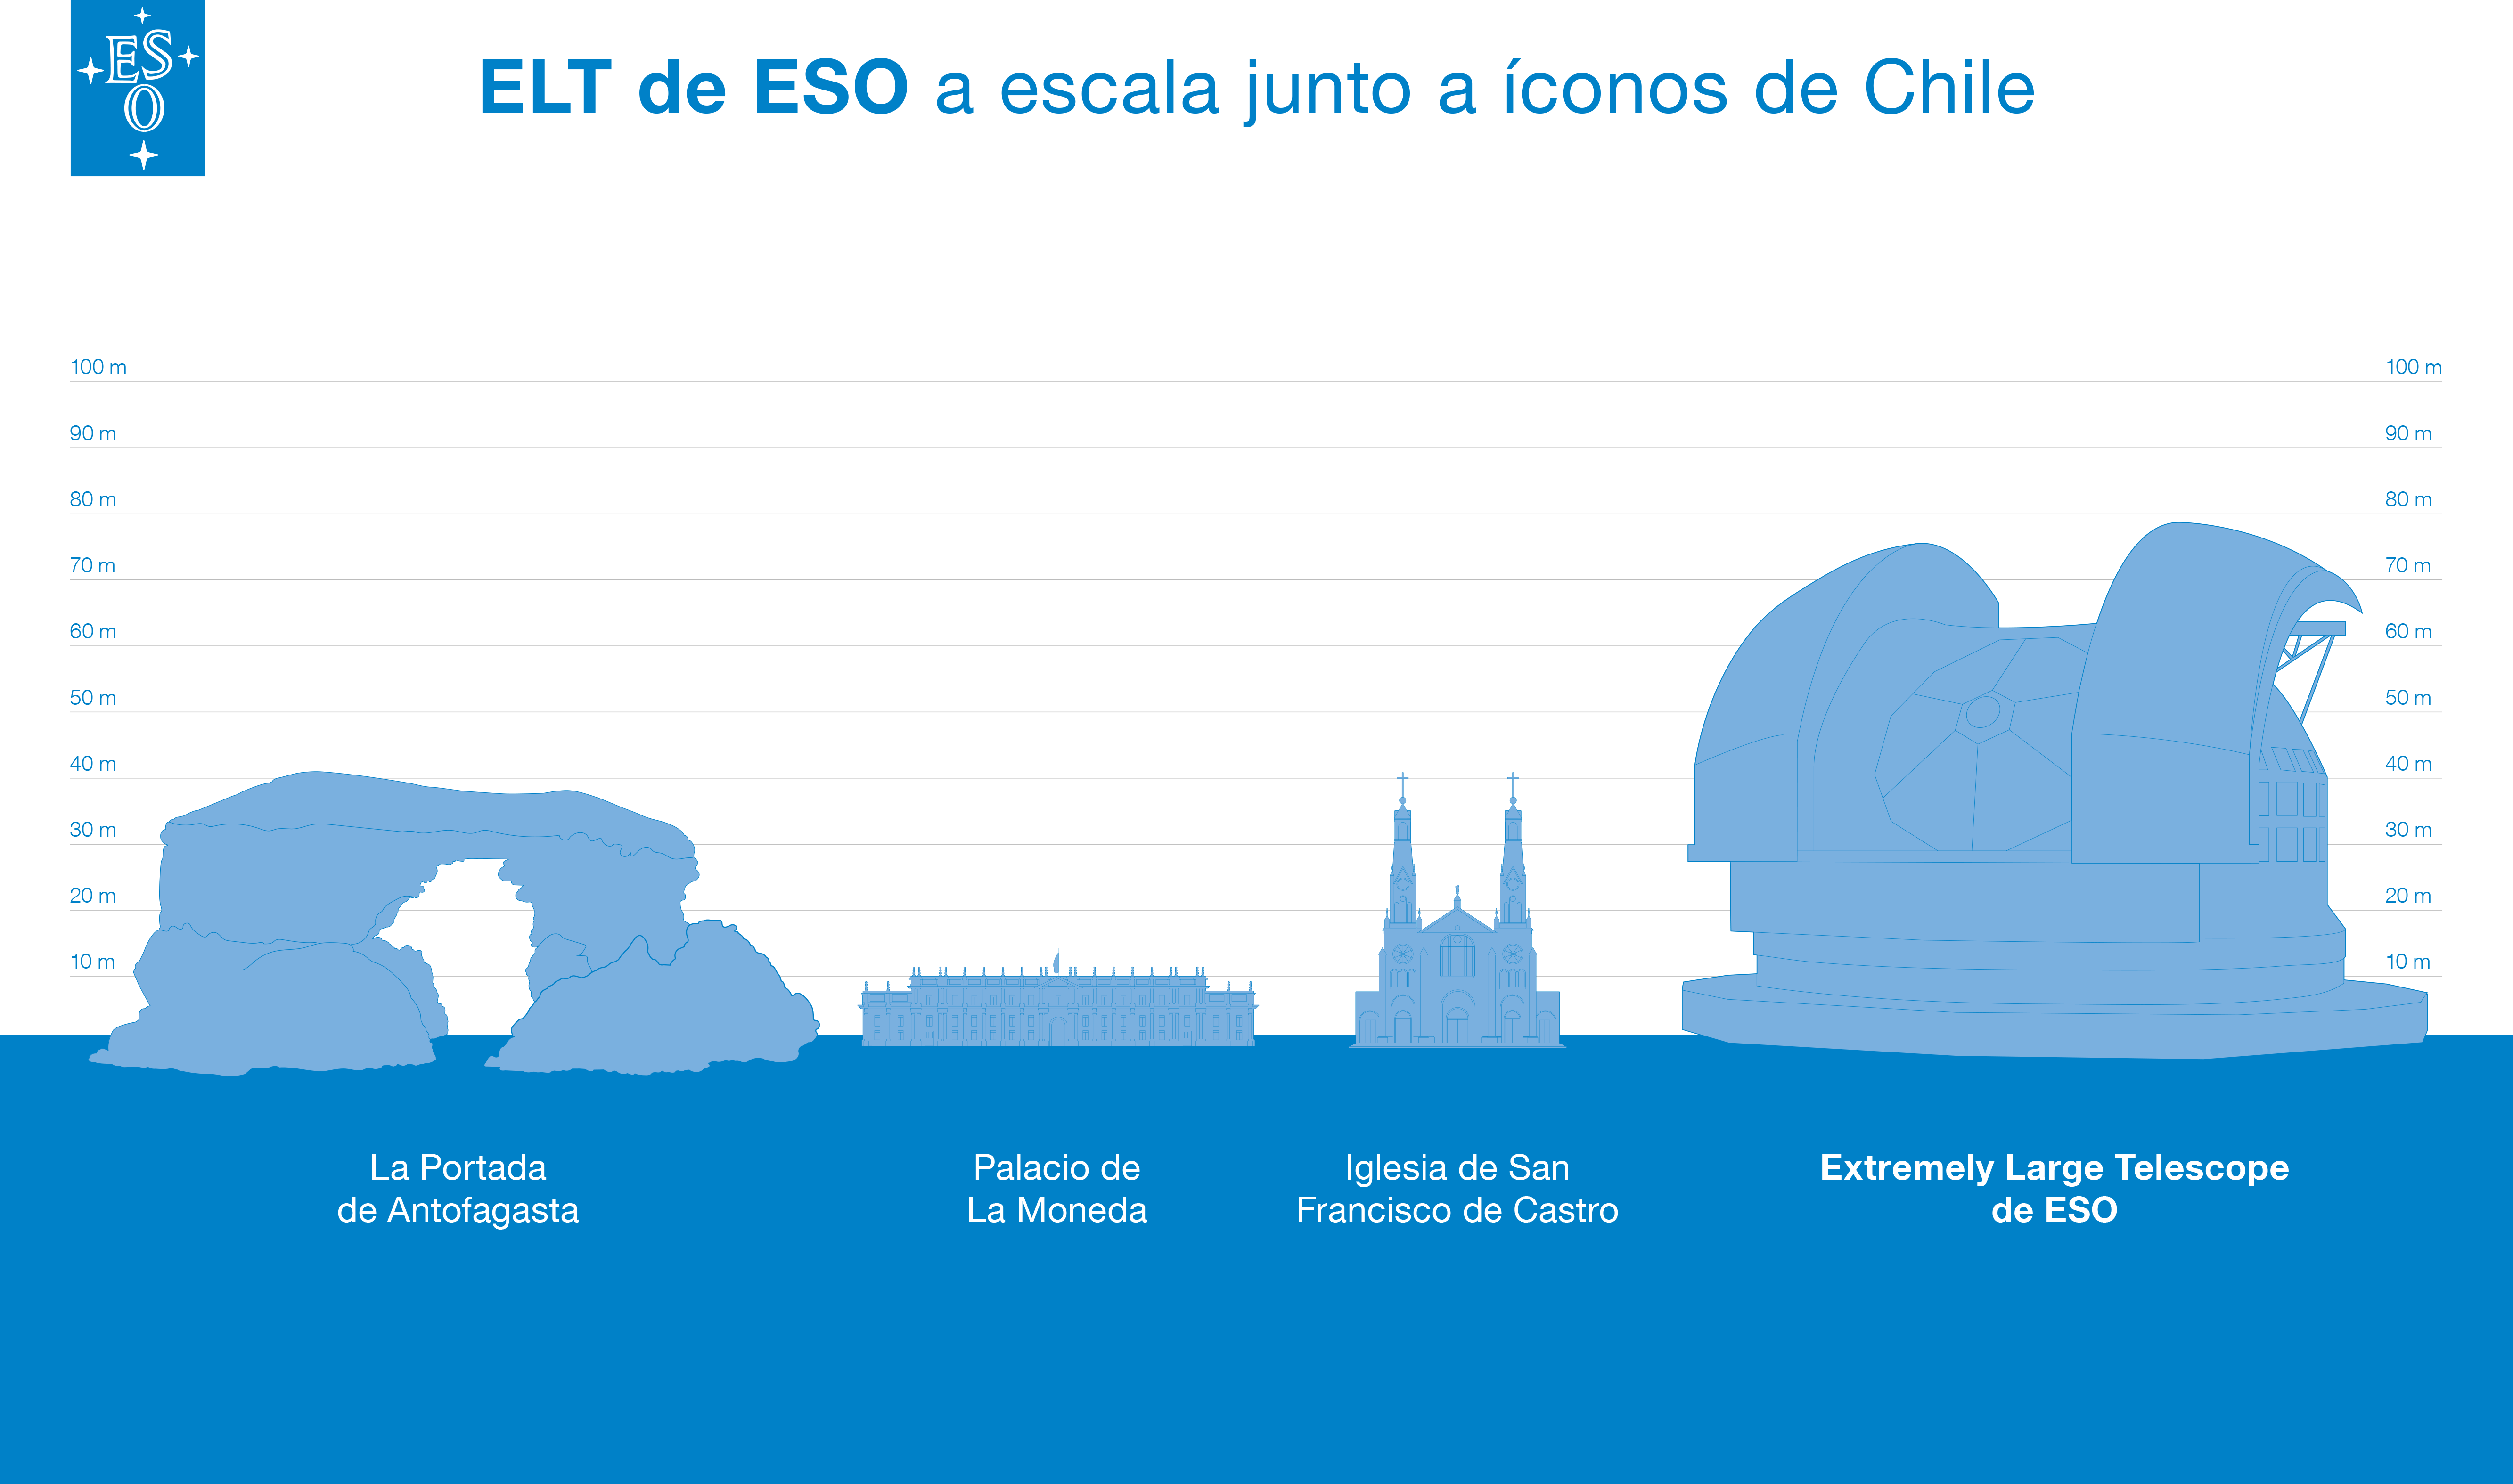

ELT comparison to Chilean landmarks (Spanish version)

This artist's impression compares ESO’s ELT to different Chilean landmarks: Portada de Antofagasta, Palacio La Moneda, and Castro’s church.

Credit: ESO